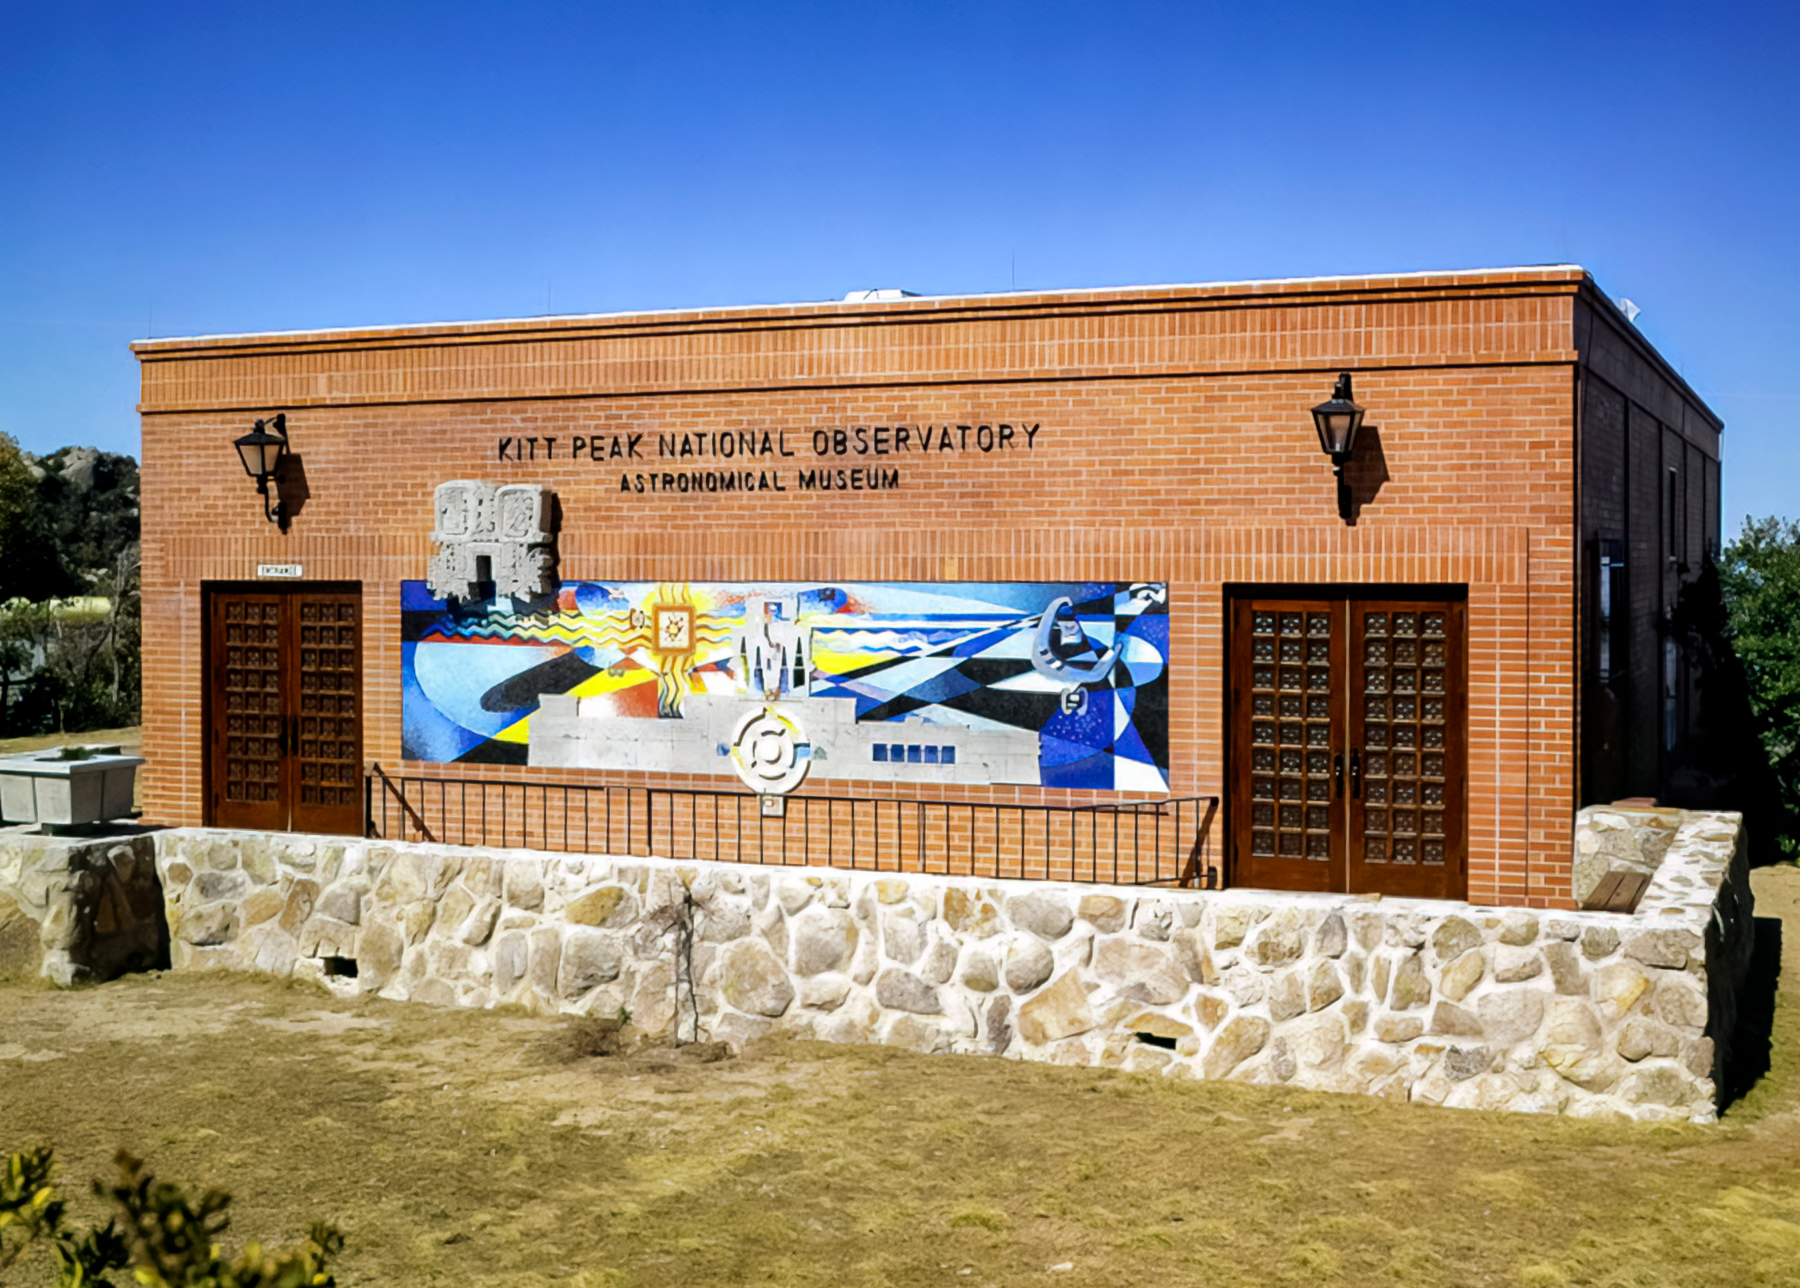

Kitt Peak Visitor's Center in 1960s

An image of the Kitt Peak Visitor's Center in the 1960s.

Credit: KPNO/NOIRLab/NSF/AURA